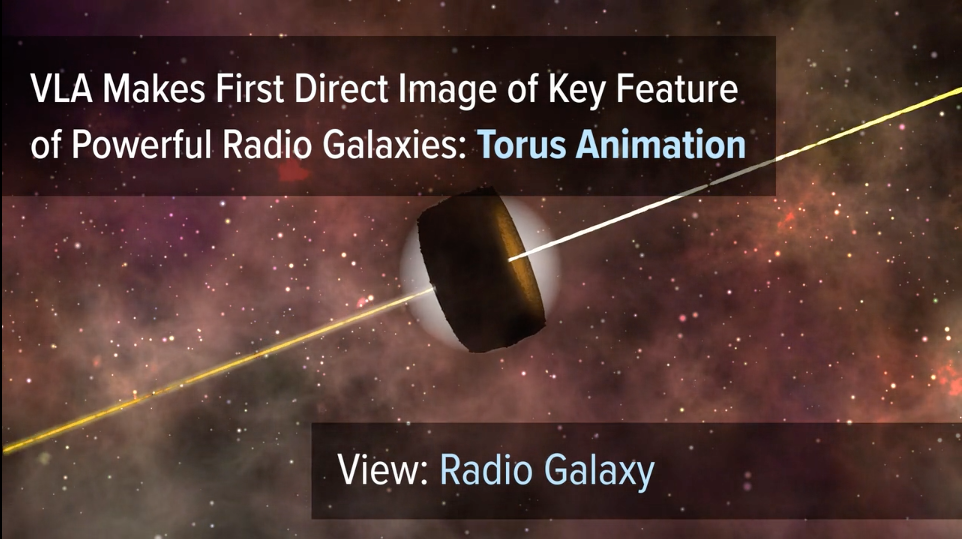

Animation of Unified AGN Model

Astronomers used the National Science Foundation's Karl Jansky Very Large Array to observe the dusty, doughnut-shaped torus surrounding the black hole and accretion disk at the center of a powerful radio galaxy. Animation depicts how the torus can obscure different features when viewed from different angles. This explains how the same type of "central engine" can appear different, leading to different names for objects seen from different angles.

Credit: Bill Saxton, Sophia Dagnello, NRAO/AUI/NSF